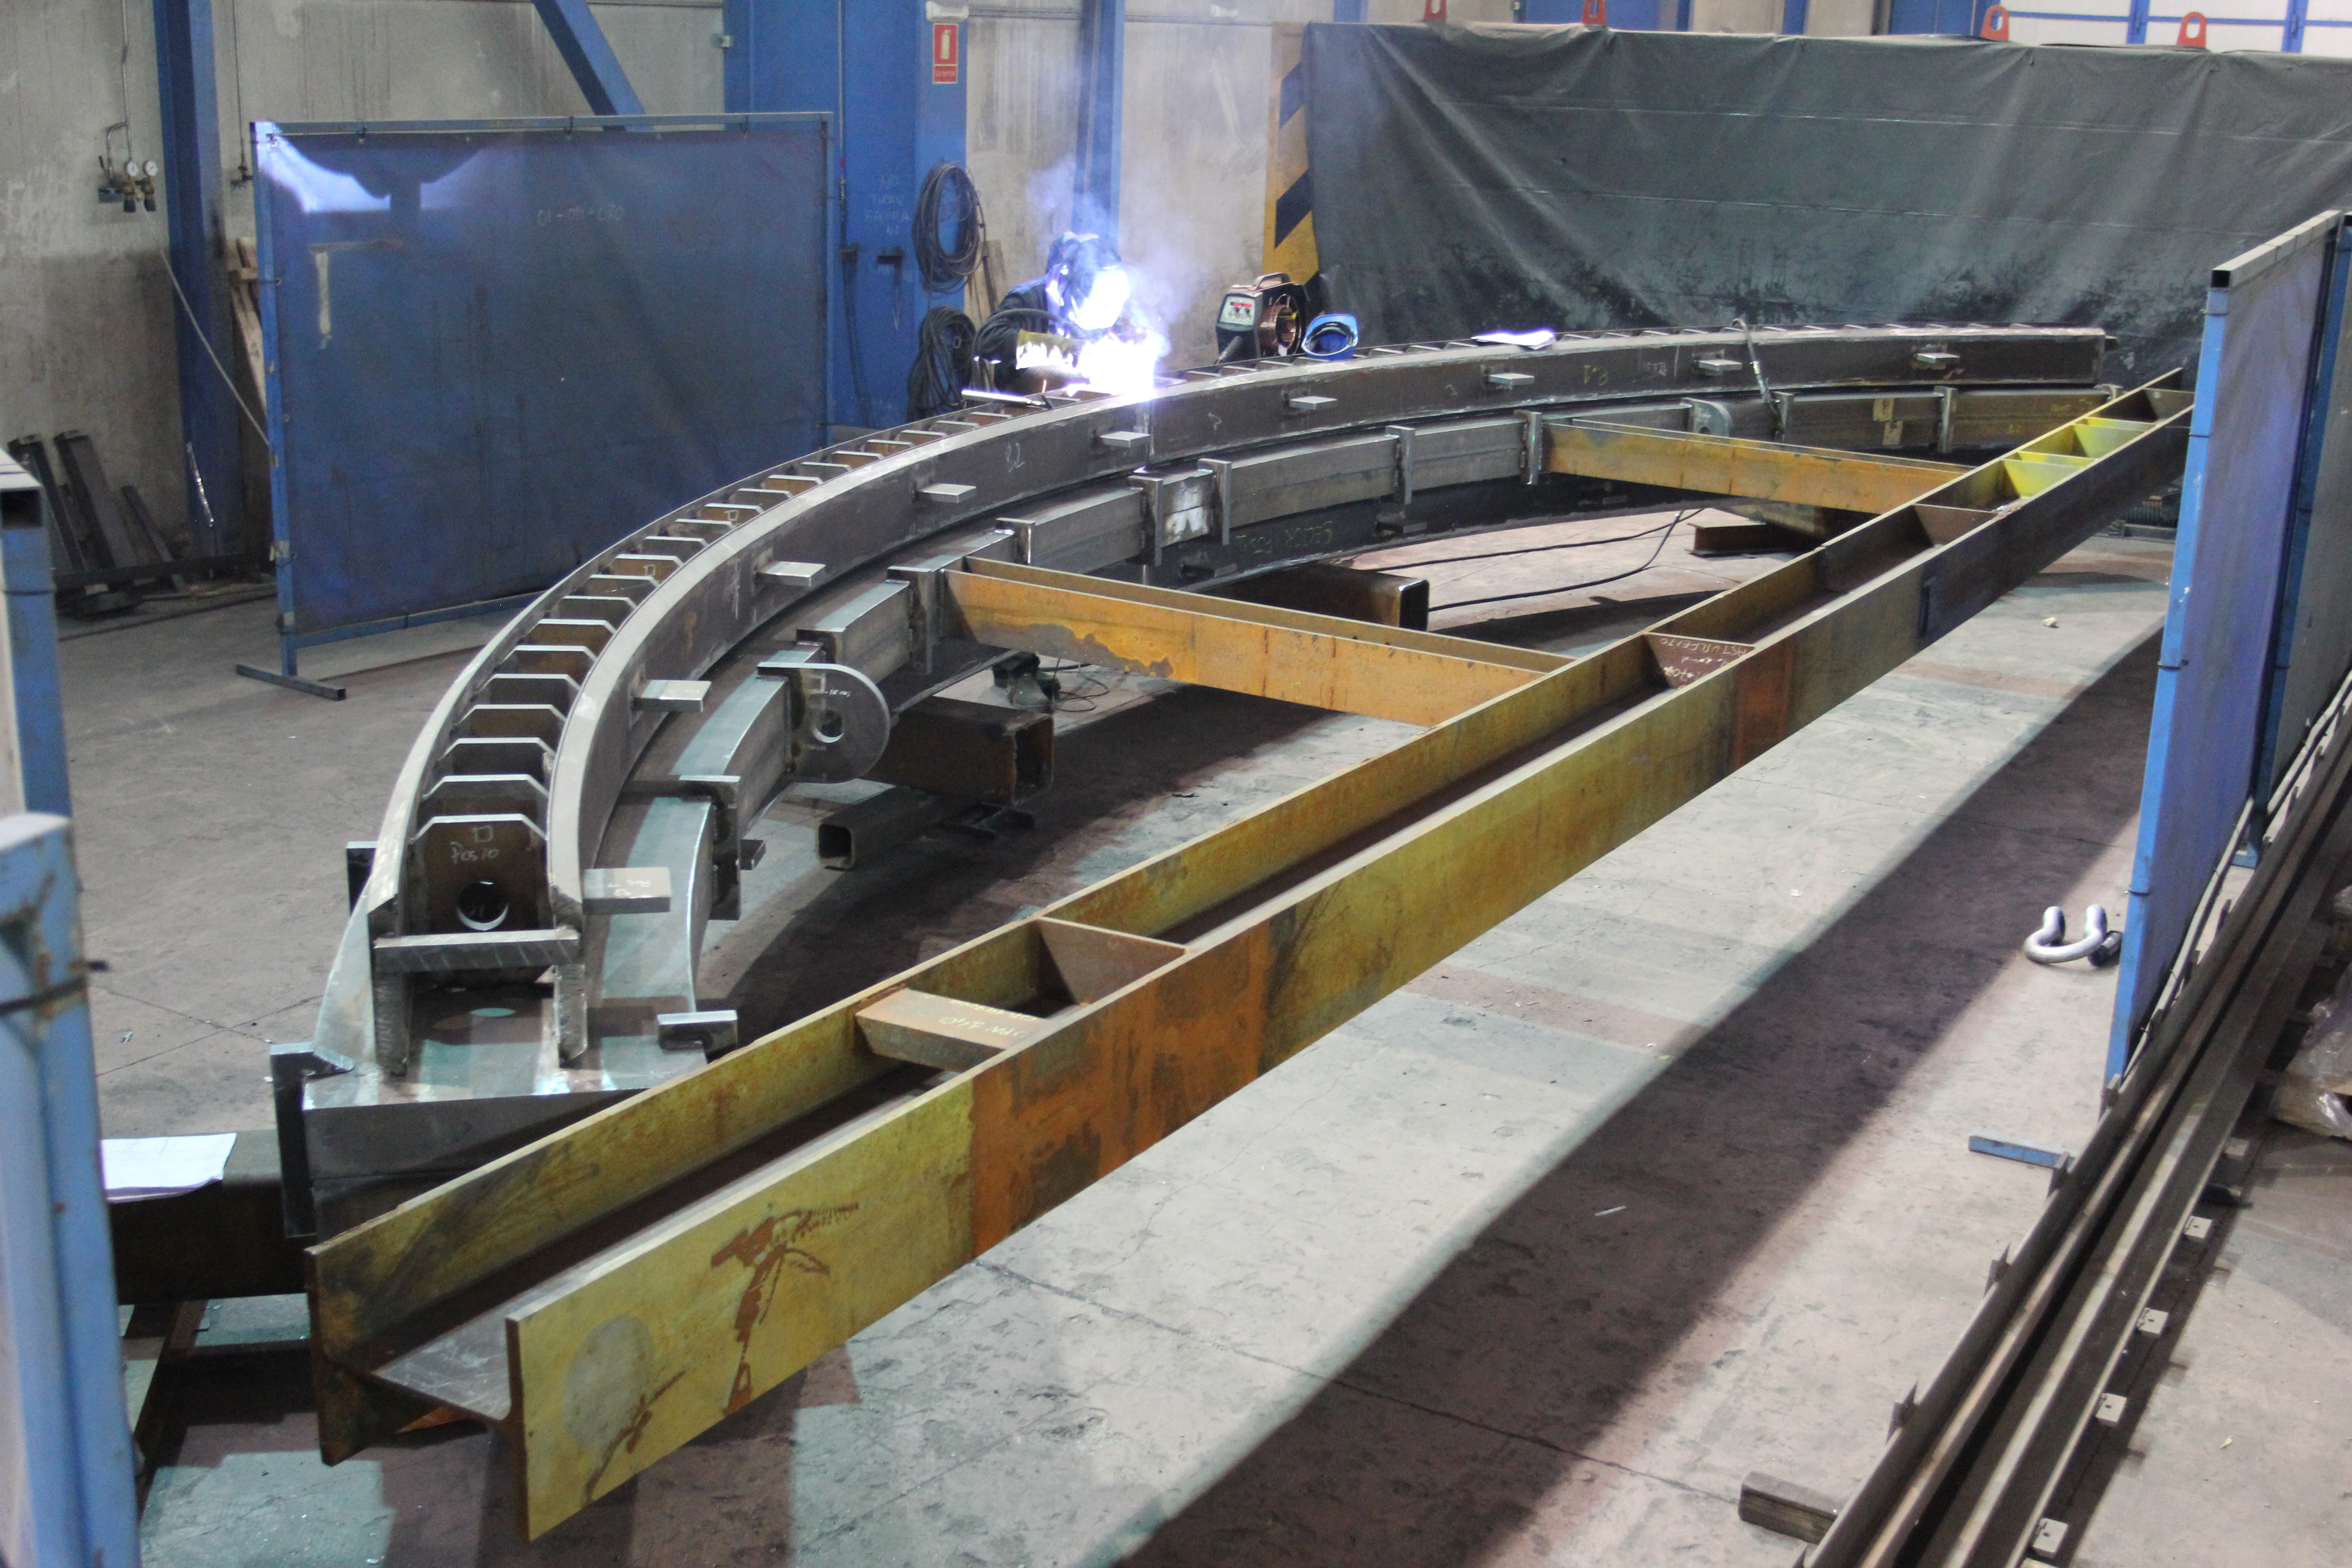

Weld fixture

Weld fixture

Credit: Rubin Observatory/NSF/AURA